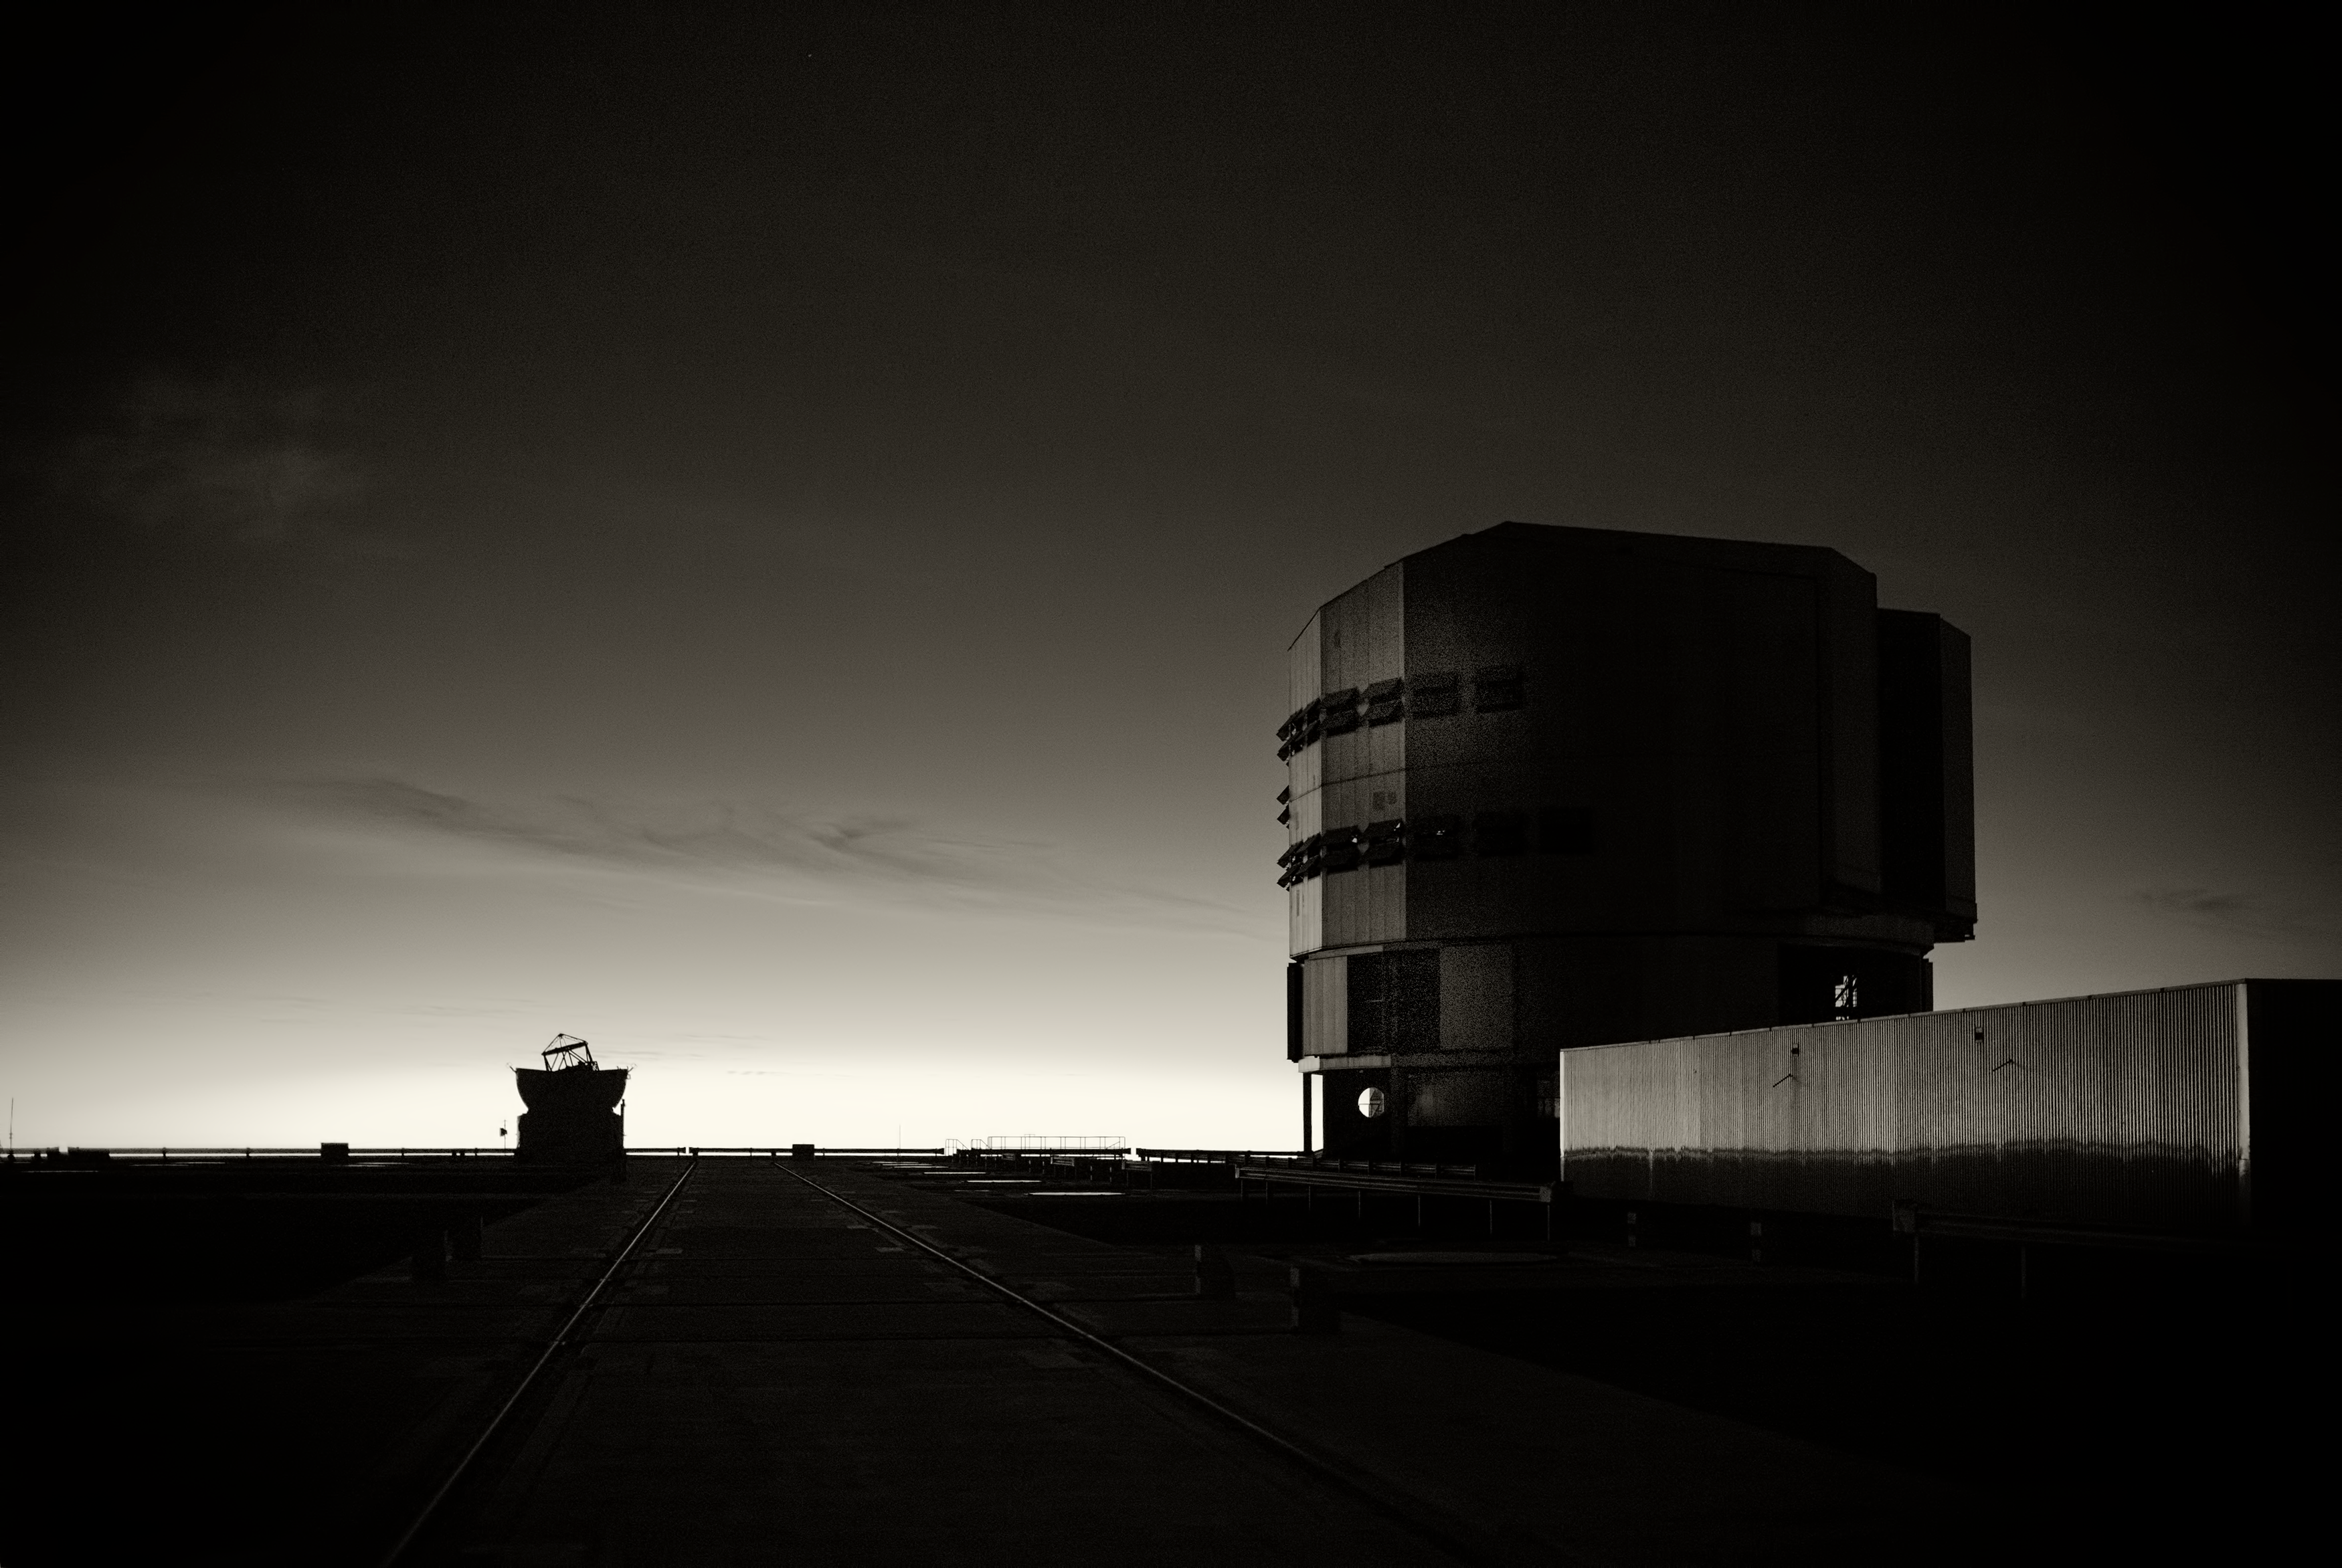

The VLT at Paranal Observatory

Image of the Very Large Telescope (VLT) at Cerro Paranal Observatory in the Atacama Desert of northern Chile, taken by Stefan Seip, one of the ESO Photo Ambassadors.

Credit: ESO/S. Seip